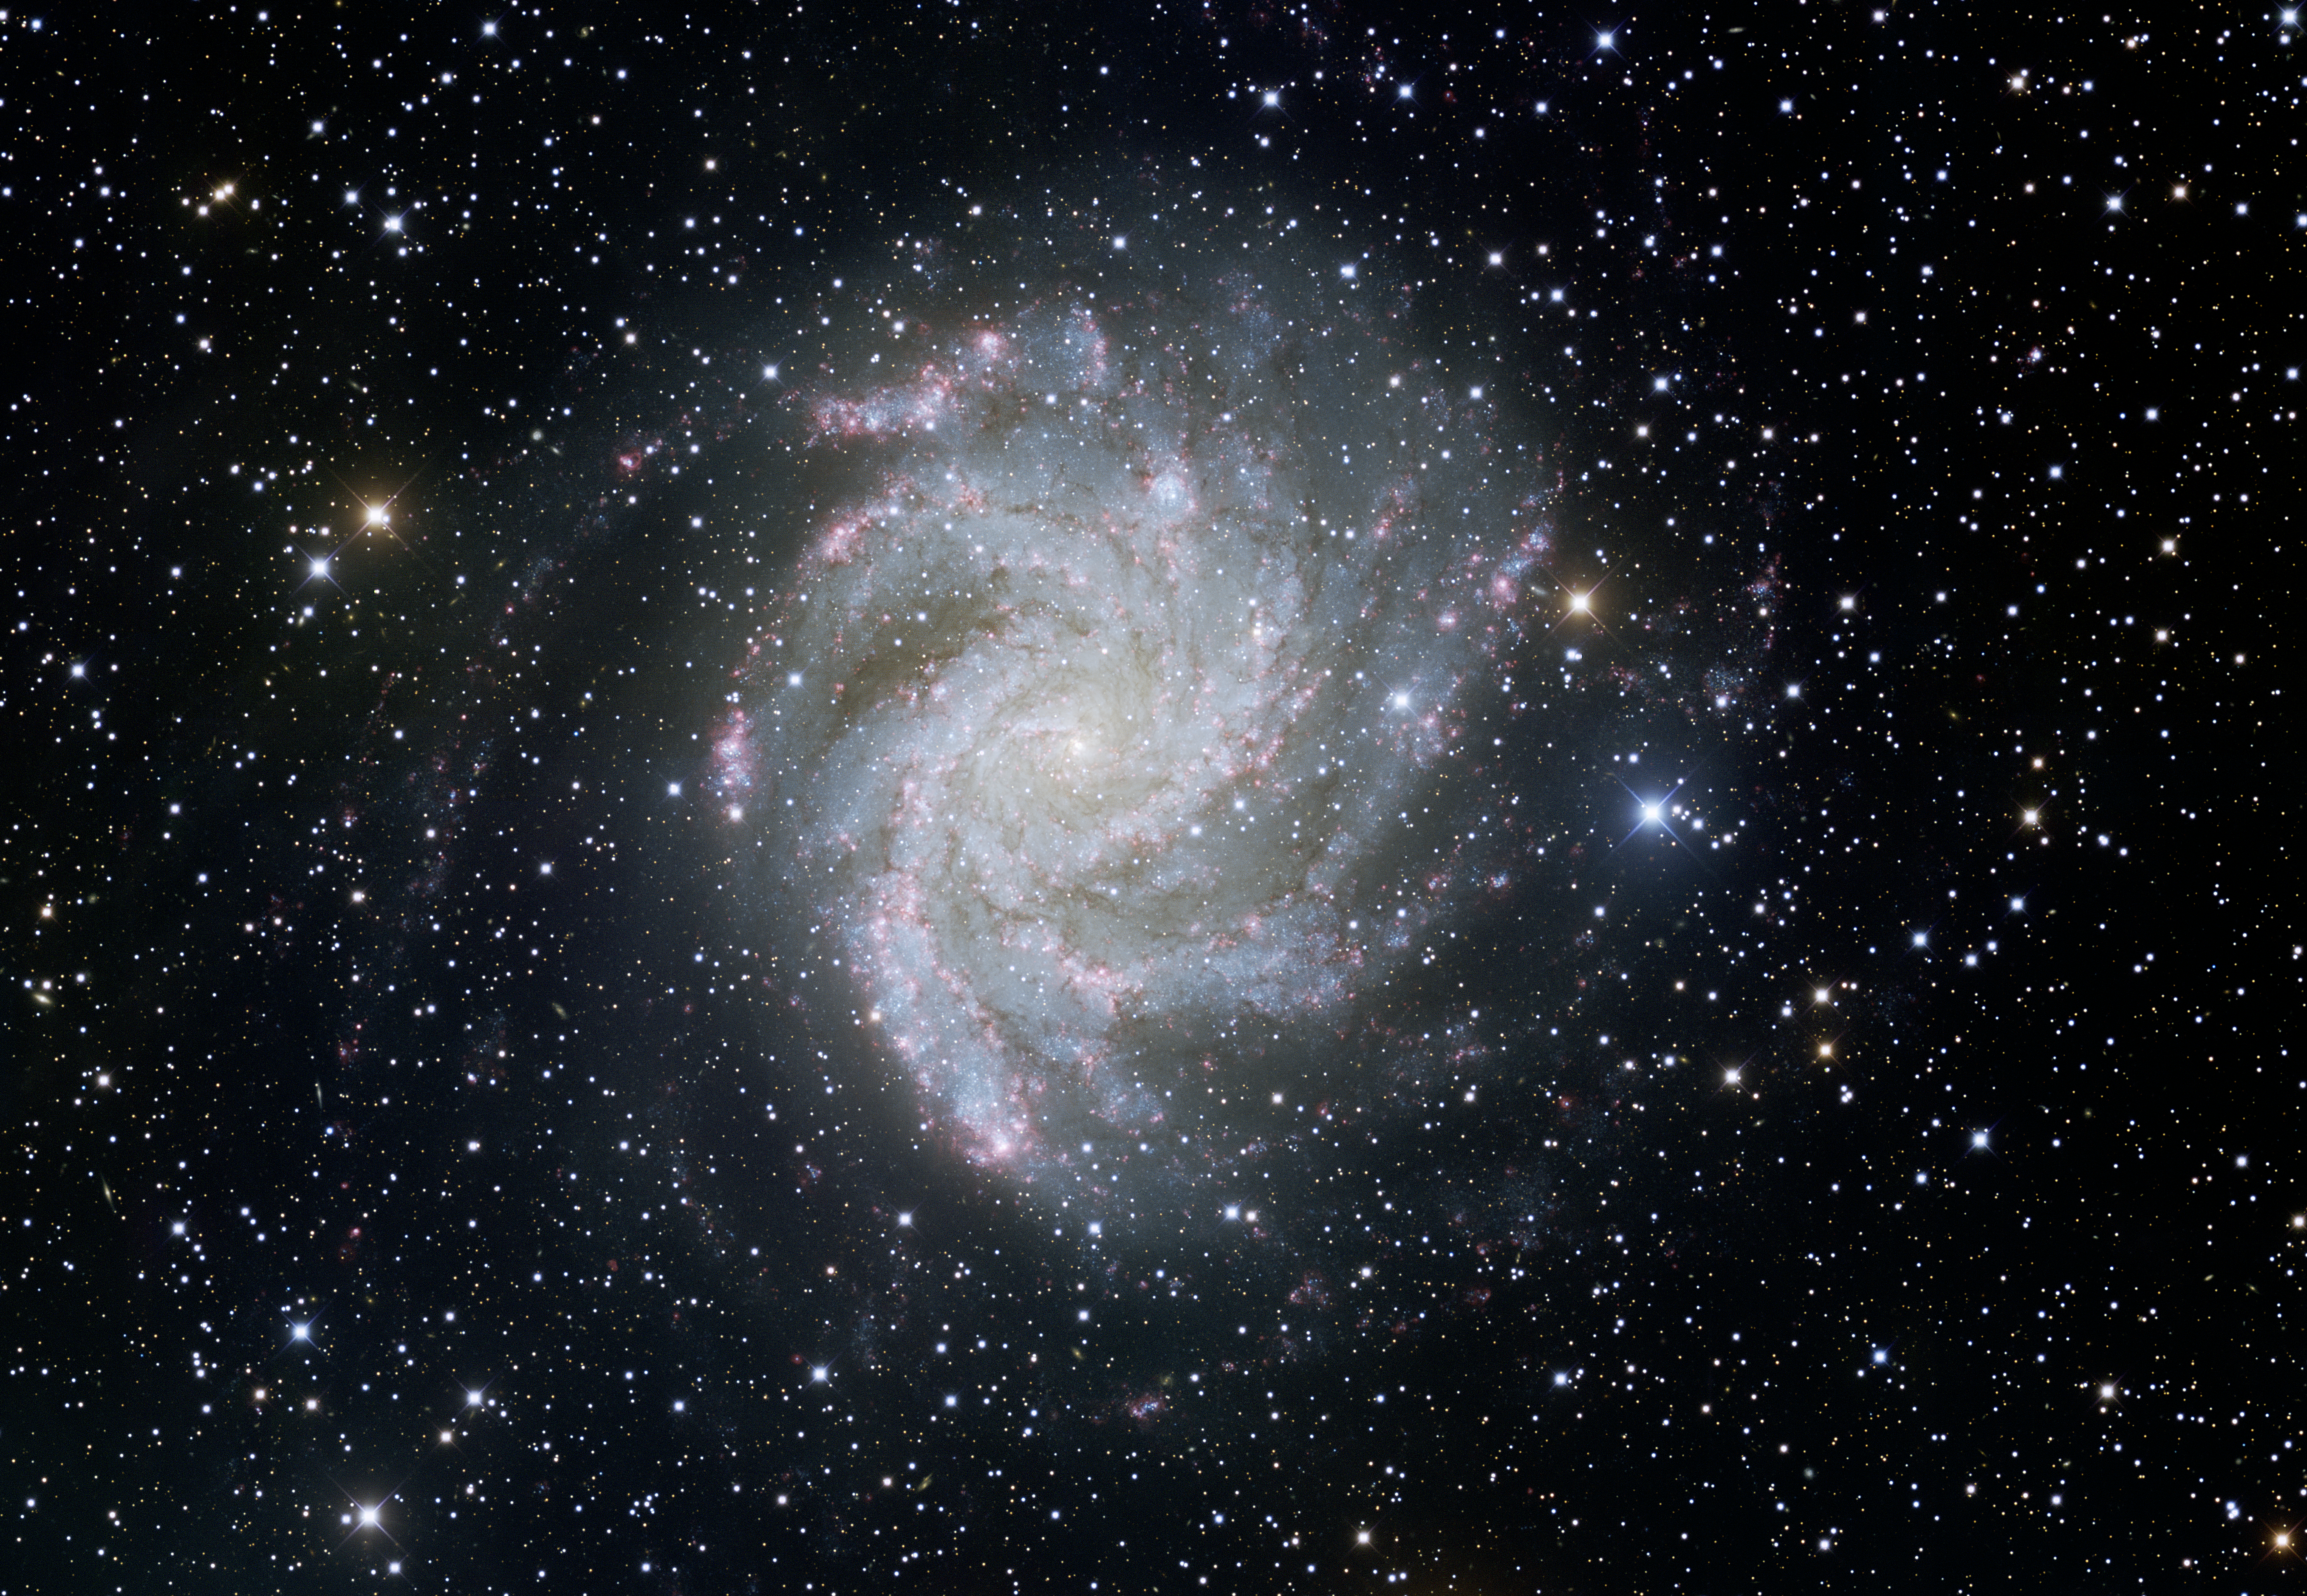

Spiral Galaxy NGC 6946

This image was obtained with the wide-field view of the Mosaic Camera on the Nicholas U. Mayall 4-meter Telescope at Kitt Peak National Observatory on September 5th, 2008. The face-on spiral galaxy NGC 6946 is fueled by the births and deaths of brilliant, massive stars. Over the past century, eight supernovae have exploded in the arms of this galaxy, making NGC 6946 the most prolific known galaxy for supernovae during the past 100 years. It was observed in the filters U (violet), B (blue), V (green), I (orange) and H-alpha (red). North is left, East is down.

Credit: KPNO/NOIRLab/NSF/AURA/T.A. Rector (University of Alaska Anchorage)/H. Schweiker (WIYN)